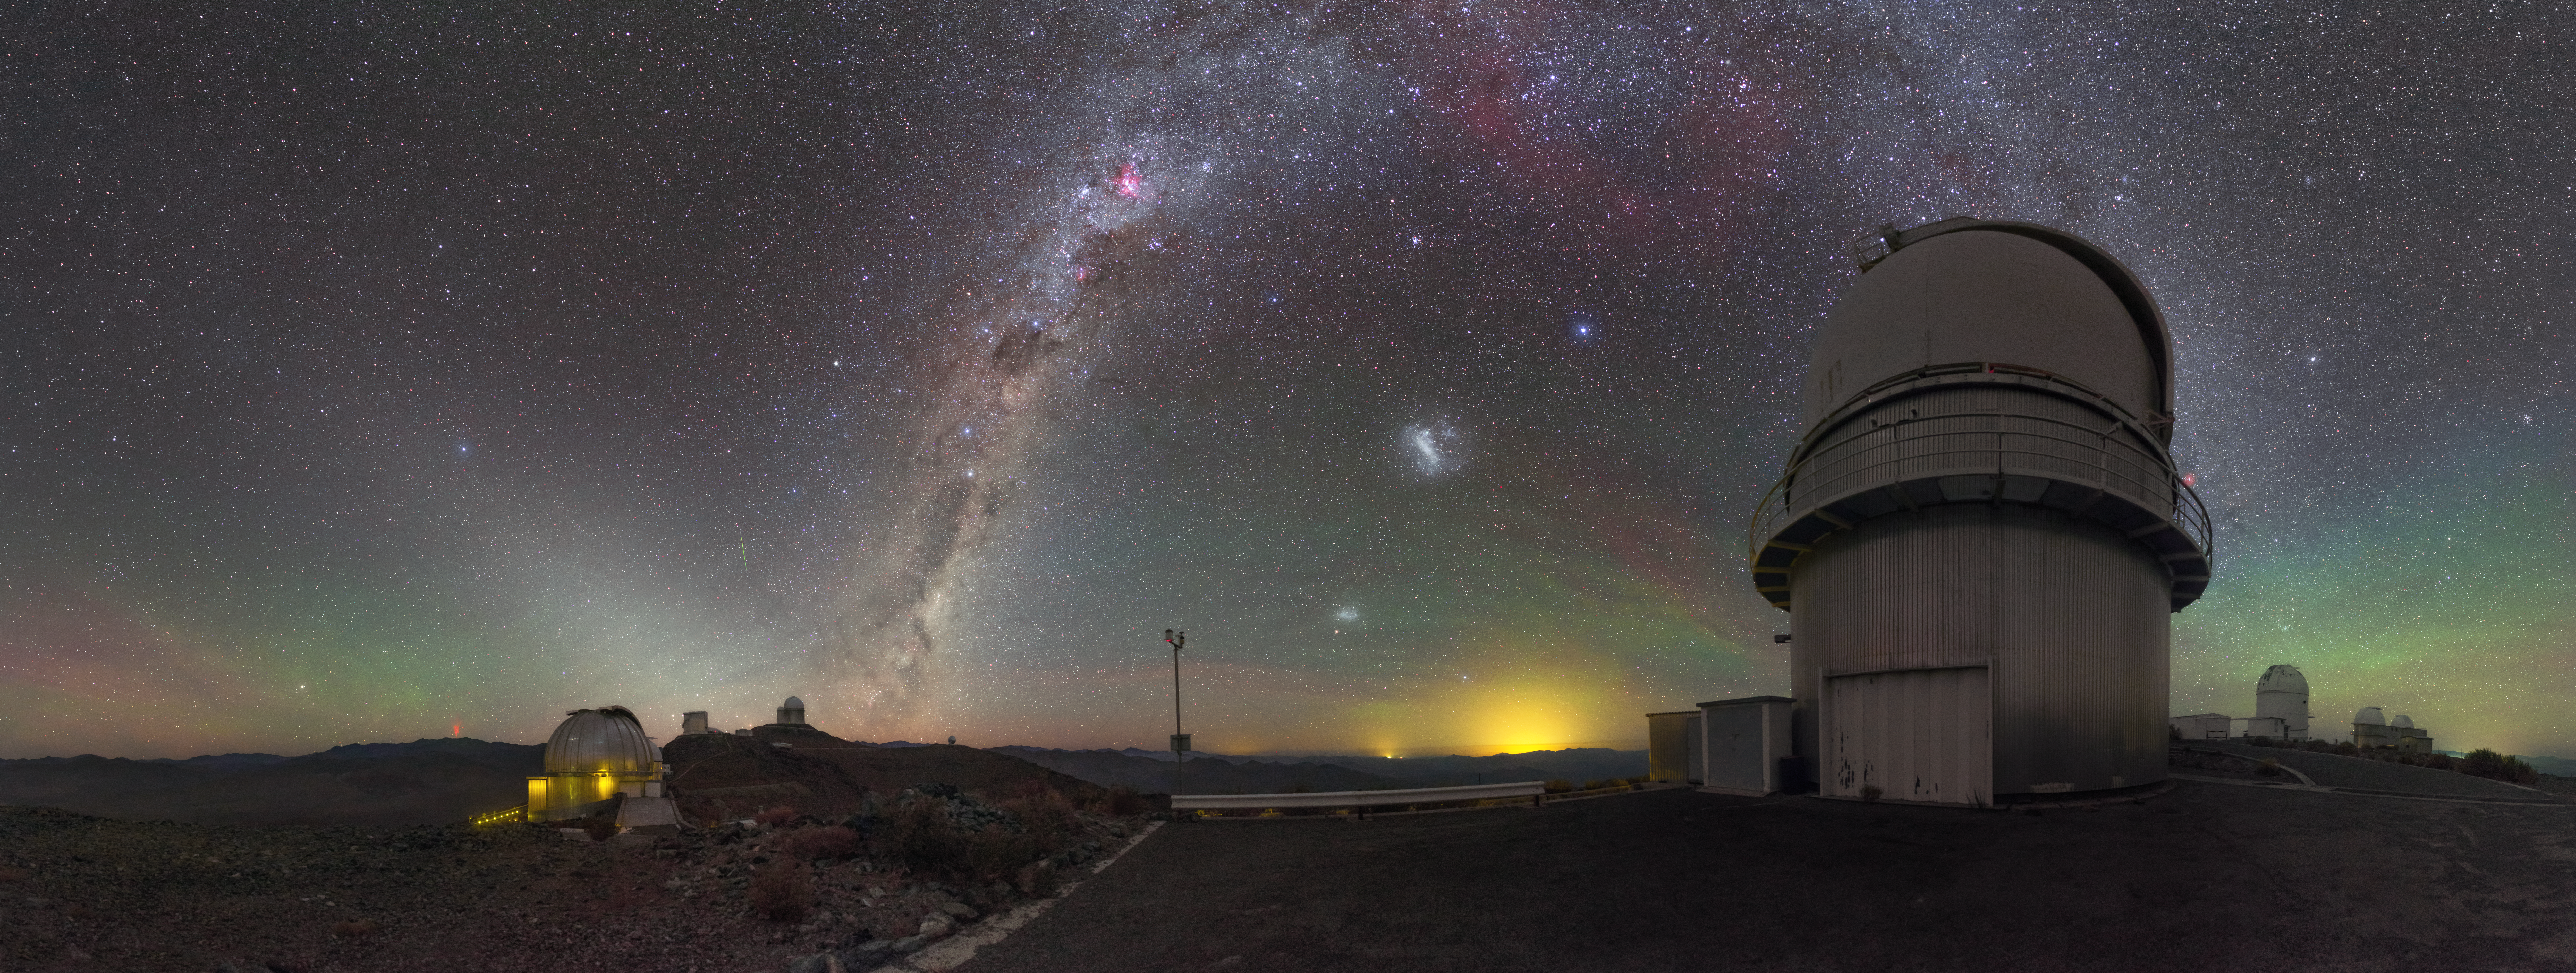

Red sprites at La Silla Observatory

This unique and spectacular image of ESO’s La Silla Observatory features a cloudless sky stained with red and green airglow and bejewelled with celestial objects. Amongst the celestial cast are the Small and Large Magellanic Clouds just to the right of centre, the rosy-red glow of various star-forming regions and the faint green streak of a meteor just to the left of the Milky Way. These striking heavenly regulars are eclipsed however by the presence of something far more elusive and much closer to home.

On the horizon to the left, a rare atmospheric phenomenon called a sprite can be seen. These events are caused by irregularities in the ionosphere, high above storm clouds, at altitudes of about 80 kilometres. Typically seen as groups of red-orange flashes, they are triggered by positive cloud-to-ground lightning, which is rarer and more powerful than its negative counterpart, as the lightning discharge originates from the upper regions of the cloud, further from the ground. In a short burst, the sprite extends rapidly downwards, creating dangling red tendrils before disappearing.

The sprite pictured here was most likely over 500 kilometres away(compare with a satellite image showing the storm over Argentina), spanned a height of up to 80 kilometres and lasted only a fraction of a second.

Credit: P. Horálek/ESO